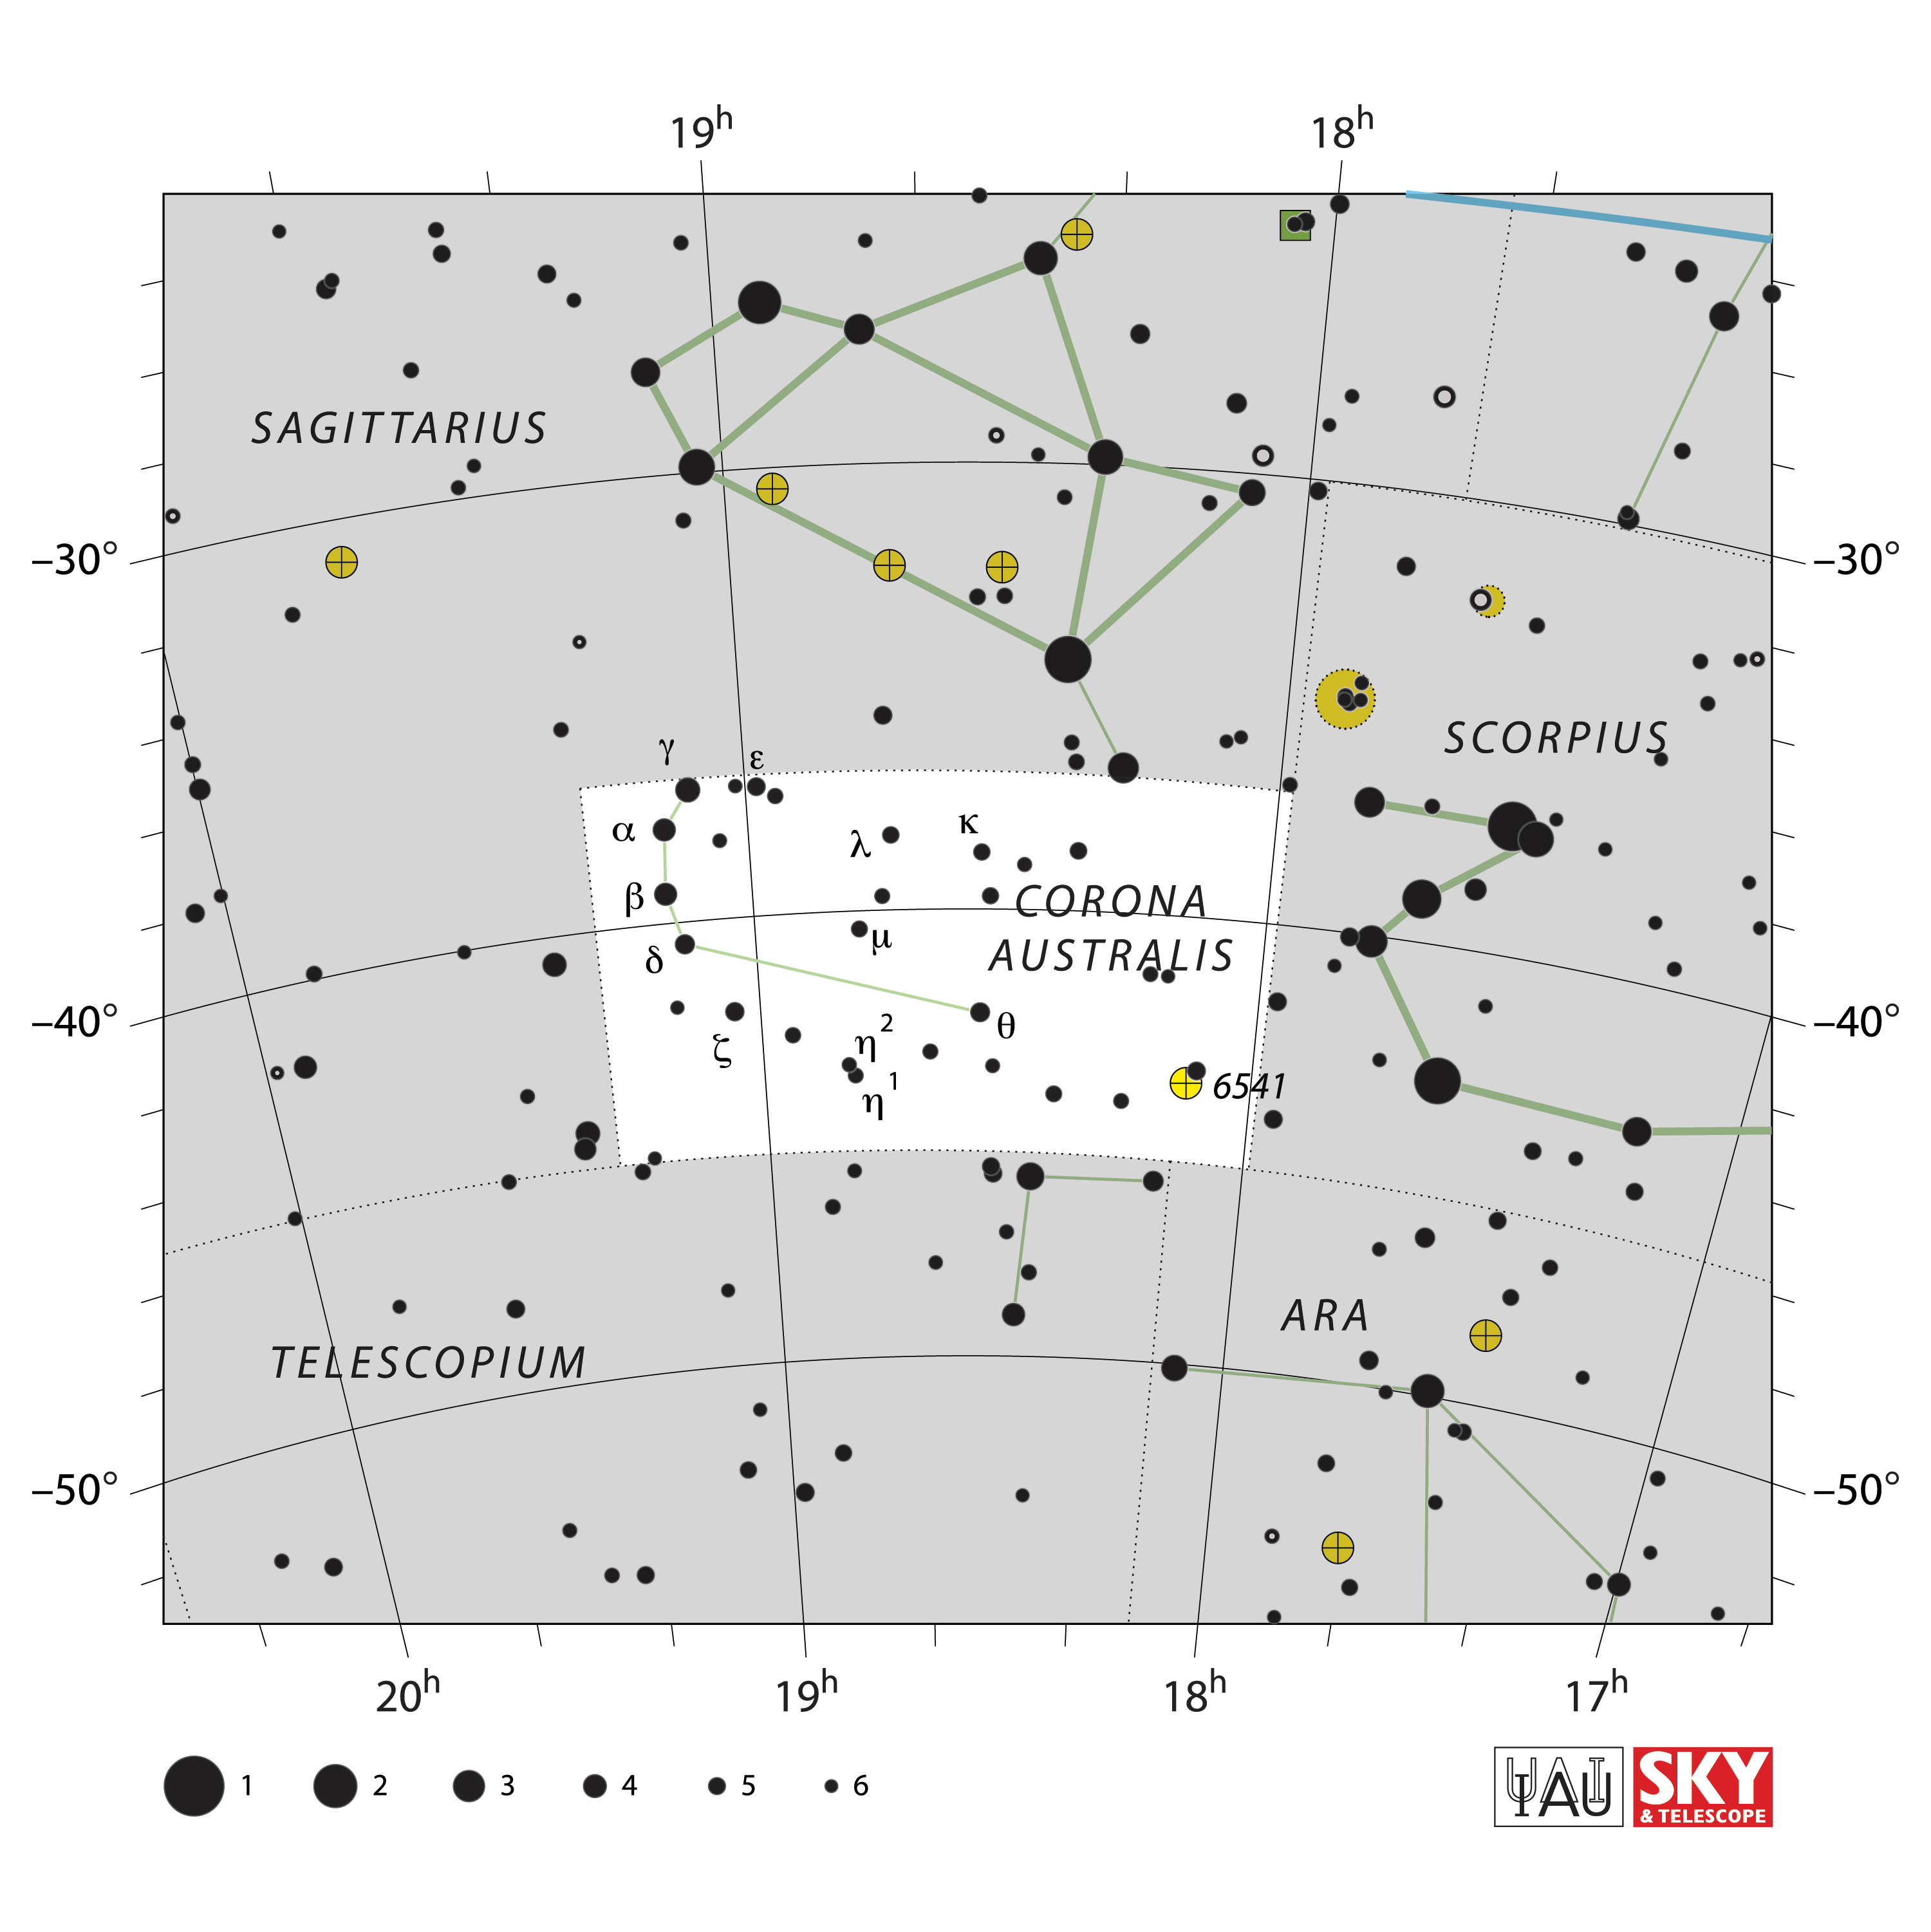

Corona Australis

Credit: IAU and Sky & Telescope